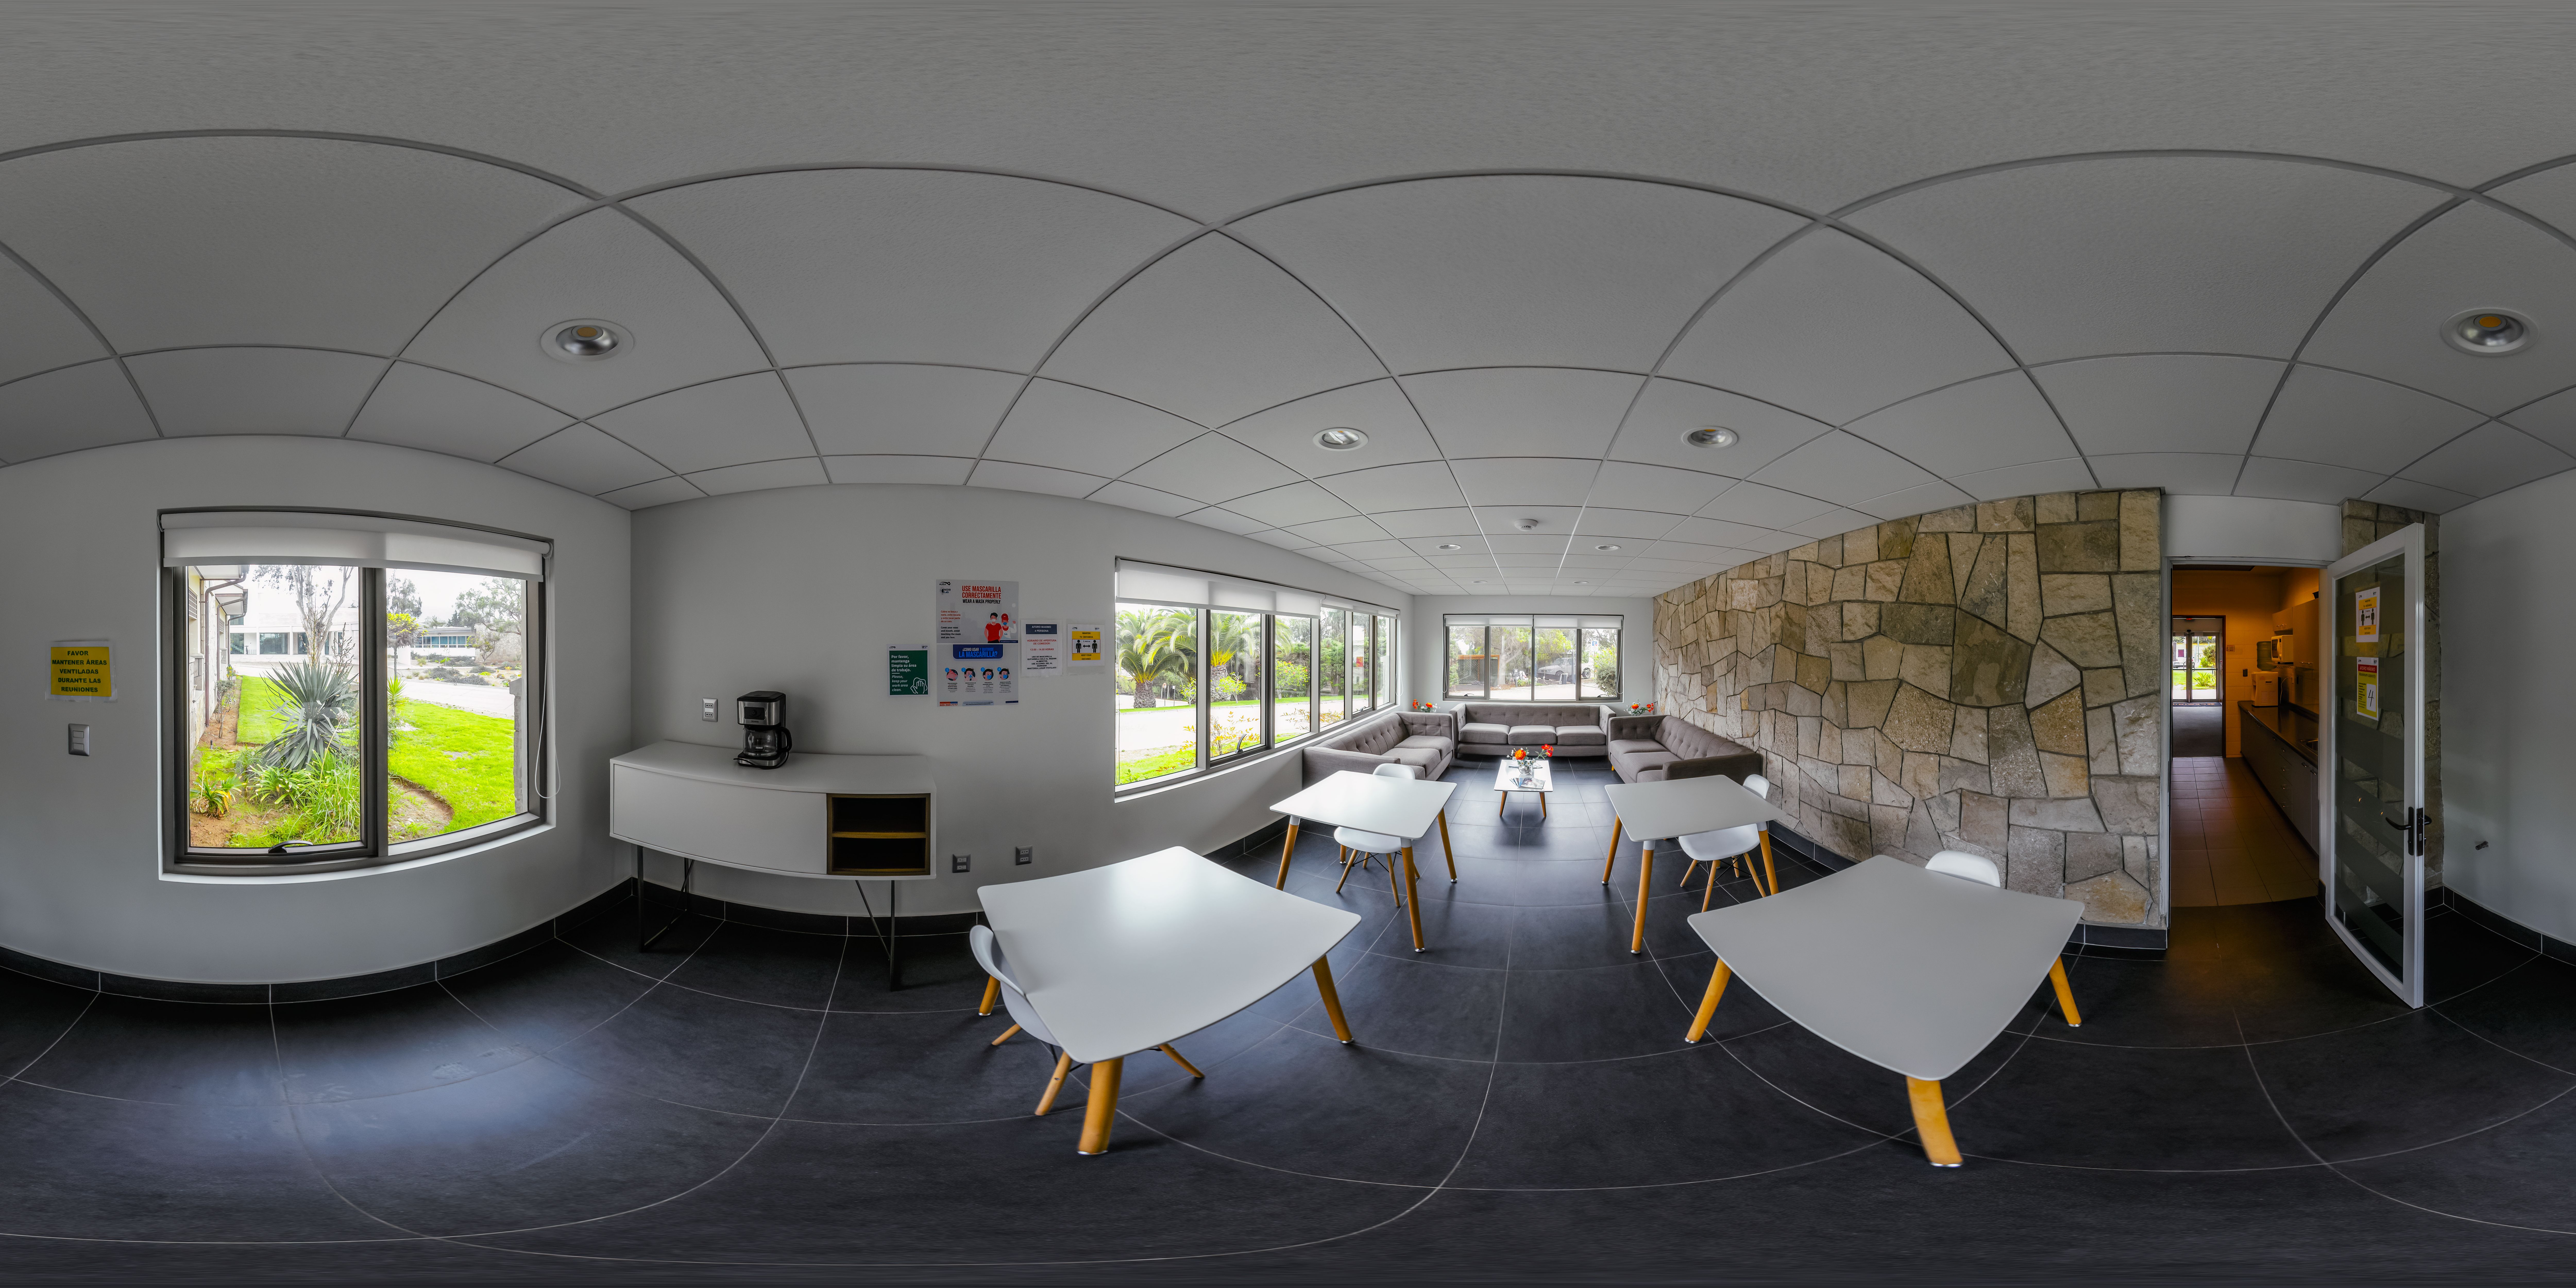

AURA Recinto Building C Lunch Area 360 Panorama

A 360 panorama of the coffee and lunch space at the AURA Recinto Building C in La Serena, Chile.

Credit: NOIRLab/NSF/AURA/P. Horálek